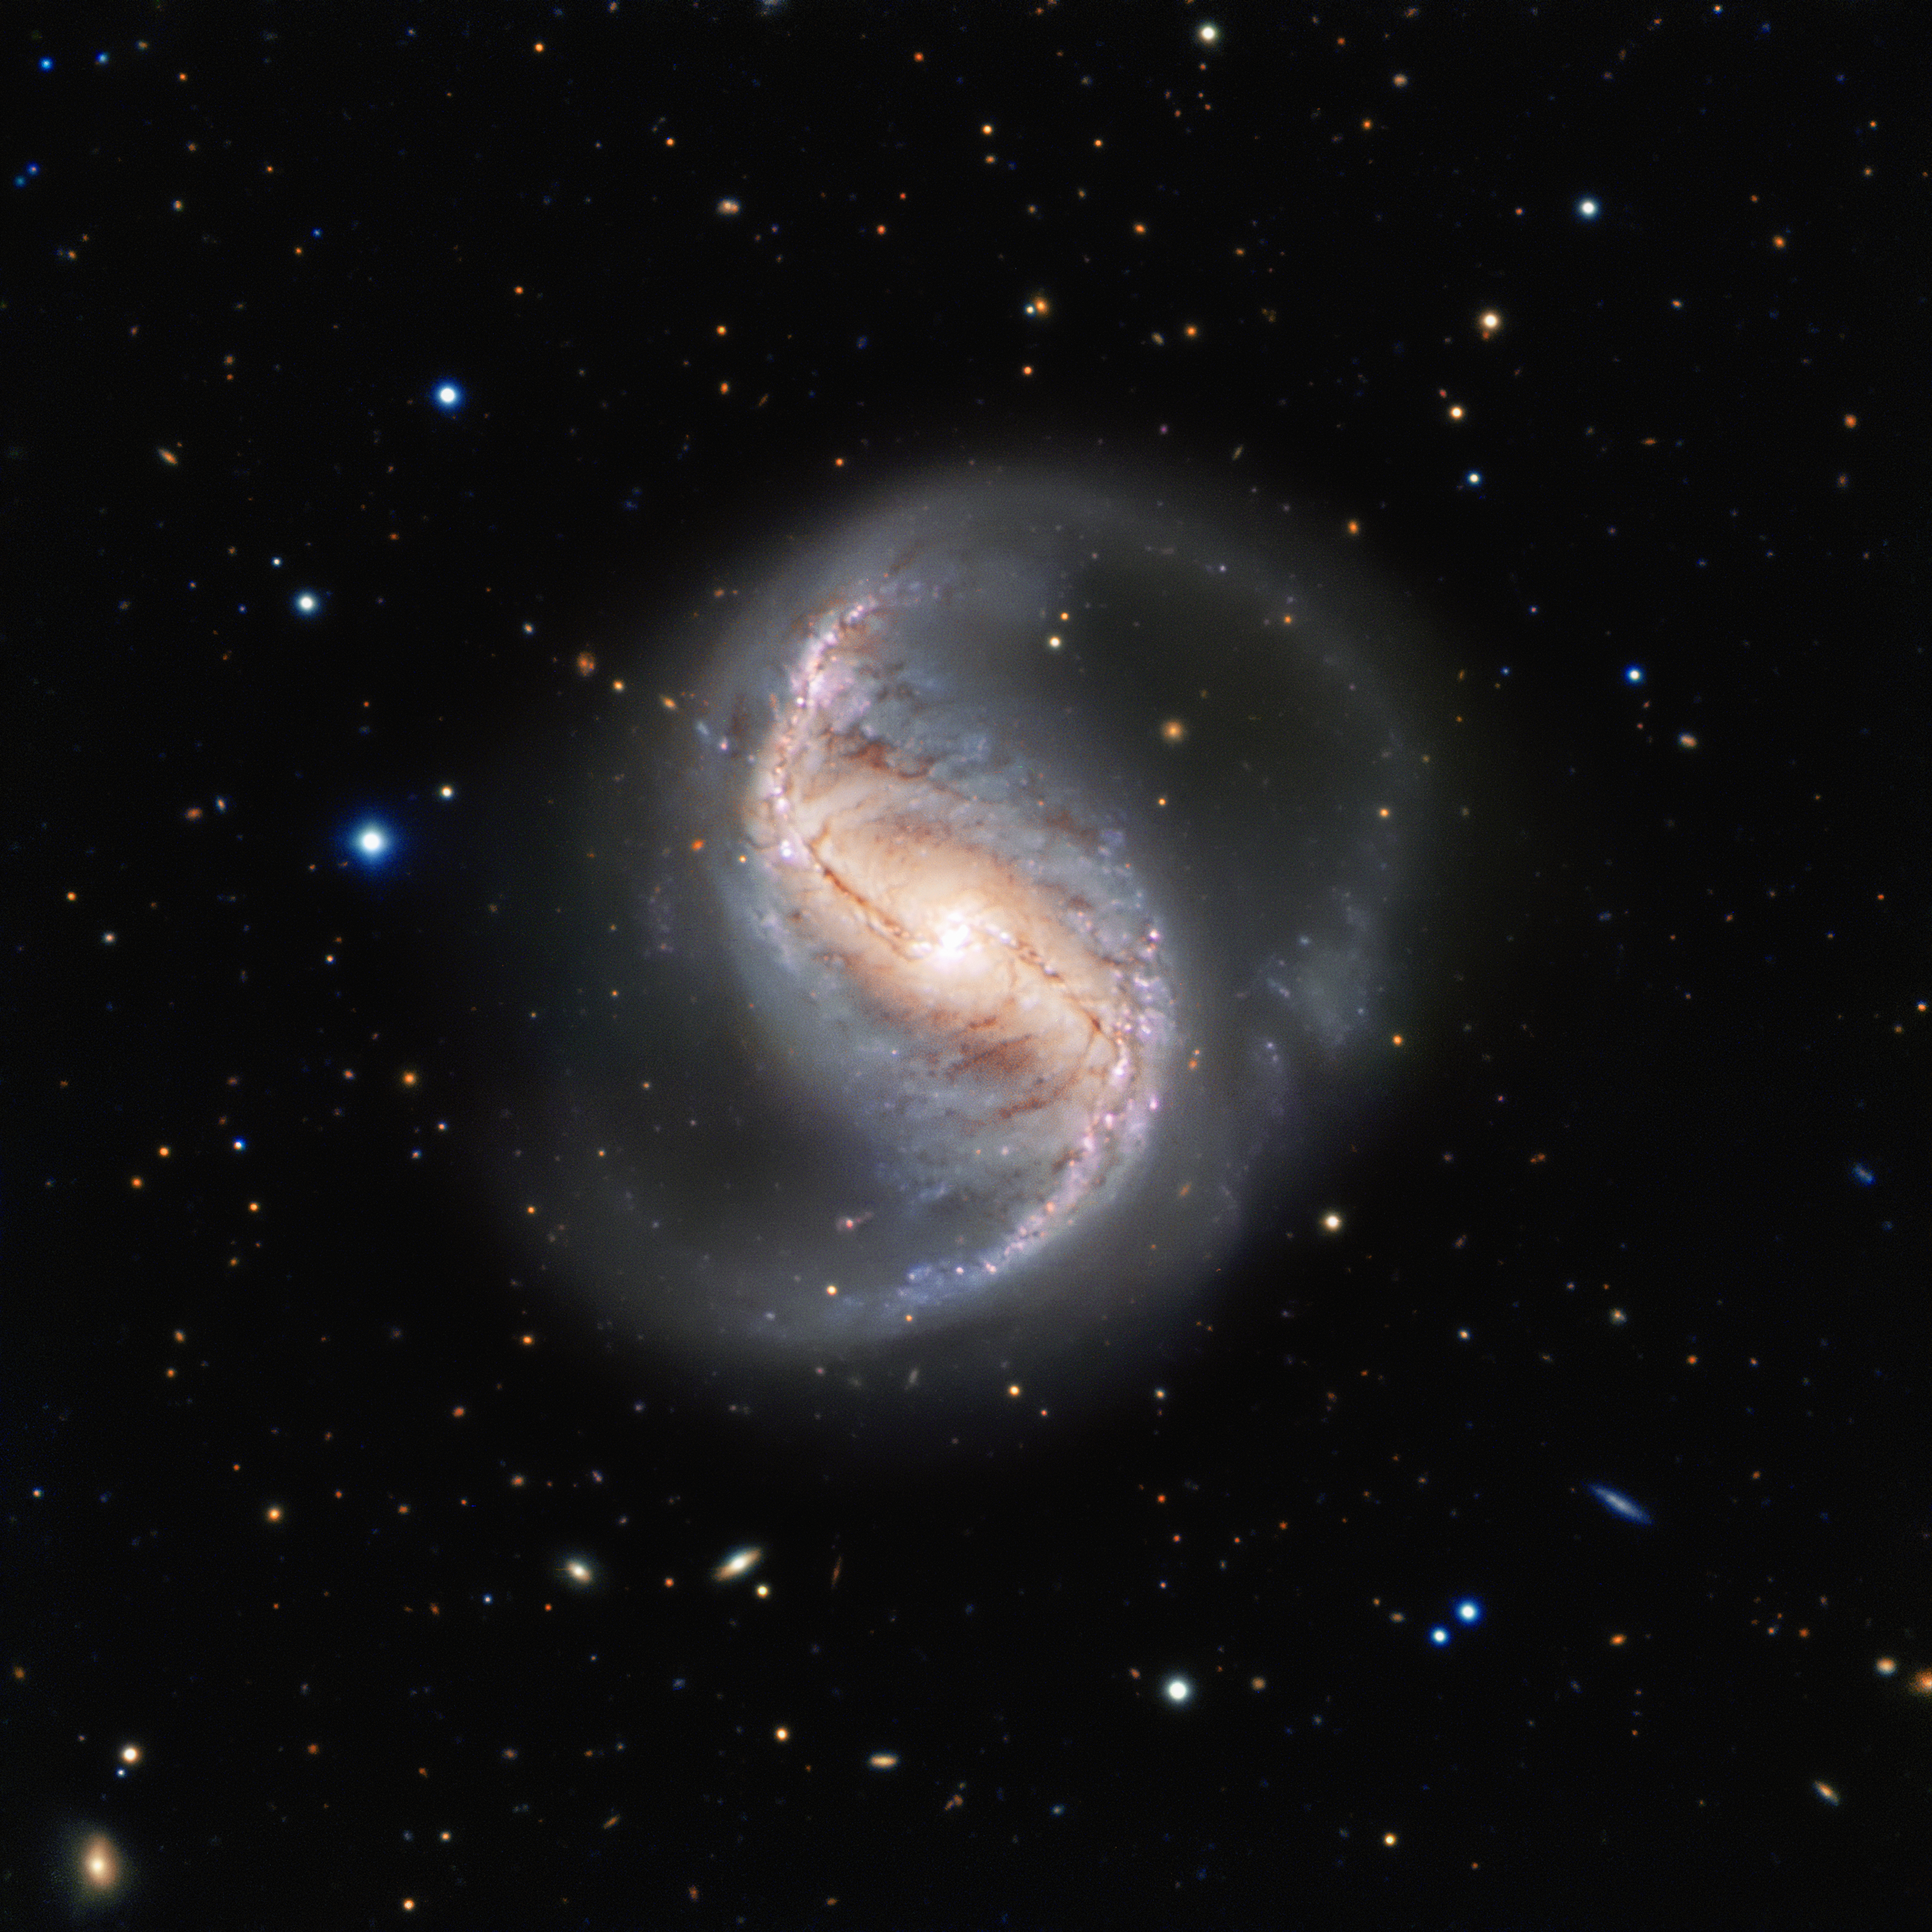

An often ignored beauty

This picture of the week shows the spiral galaxy NGC 986 in the constellation of Fornax (The Furnace). The galaxy, which was discovered in 1826 by the Scottish astronomer James Dunlop, is not often imaged due to its proximity to the famous and rich Fornax Cluster of galaxies. Which is a shame, as this galaxy is not only a great scientific object, but also very pretty.

The galaxy is about 56 million light-years away and seen almost perfectly from the top, or — as astronomers say — face-on. This allows us to see the two main spiral arms and also a central bar-shaped structure, composed of stars and dust, which makes it a barred spiral galaxy.

Astronomical surveys have shown that about two thirds of all spiral galaxies contain a bar, including the Milky Way. This makes NGC 986 the perfect place to study the structure of galaxies and find out more about our own home galaxy, which is difficult to study from within.

This view from the FORS instrument on ESO’s Very Large Telescope at the Paranal Observatory in northern Chile comes from the ESO Cosmic Gems programme, an outreach initiative to produce images of interesting, intriguing or visually attractive objects using ESO telescopes, for the purposes of education and public outreach. The programme makes use of telescope time that cannot be used for science observations. All data collected may also be suitable for scientific purposes, and are made available to astronomers through ESO’s science archive.

Credit: ESO